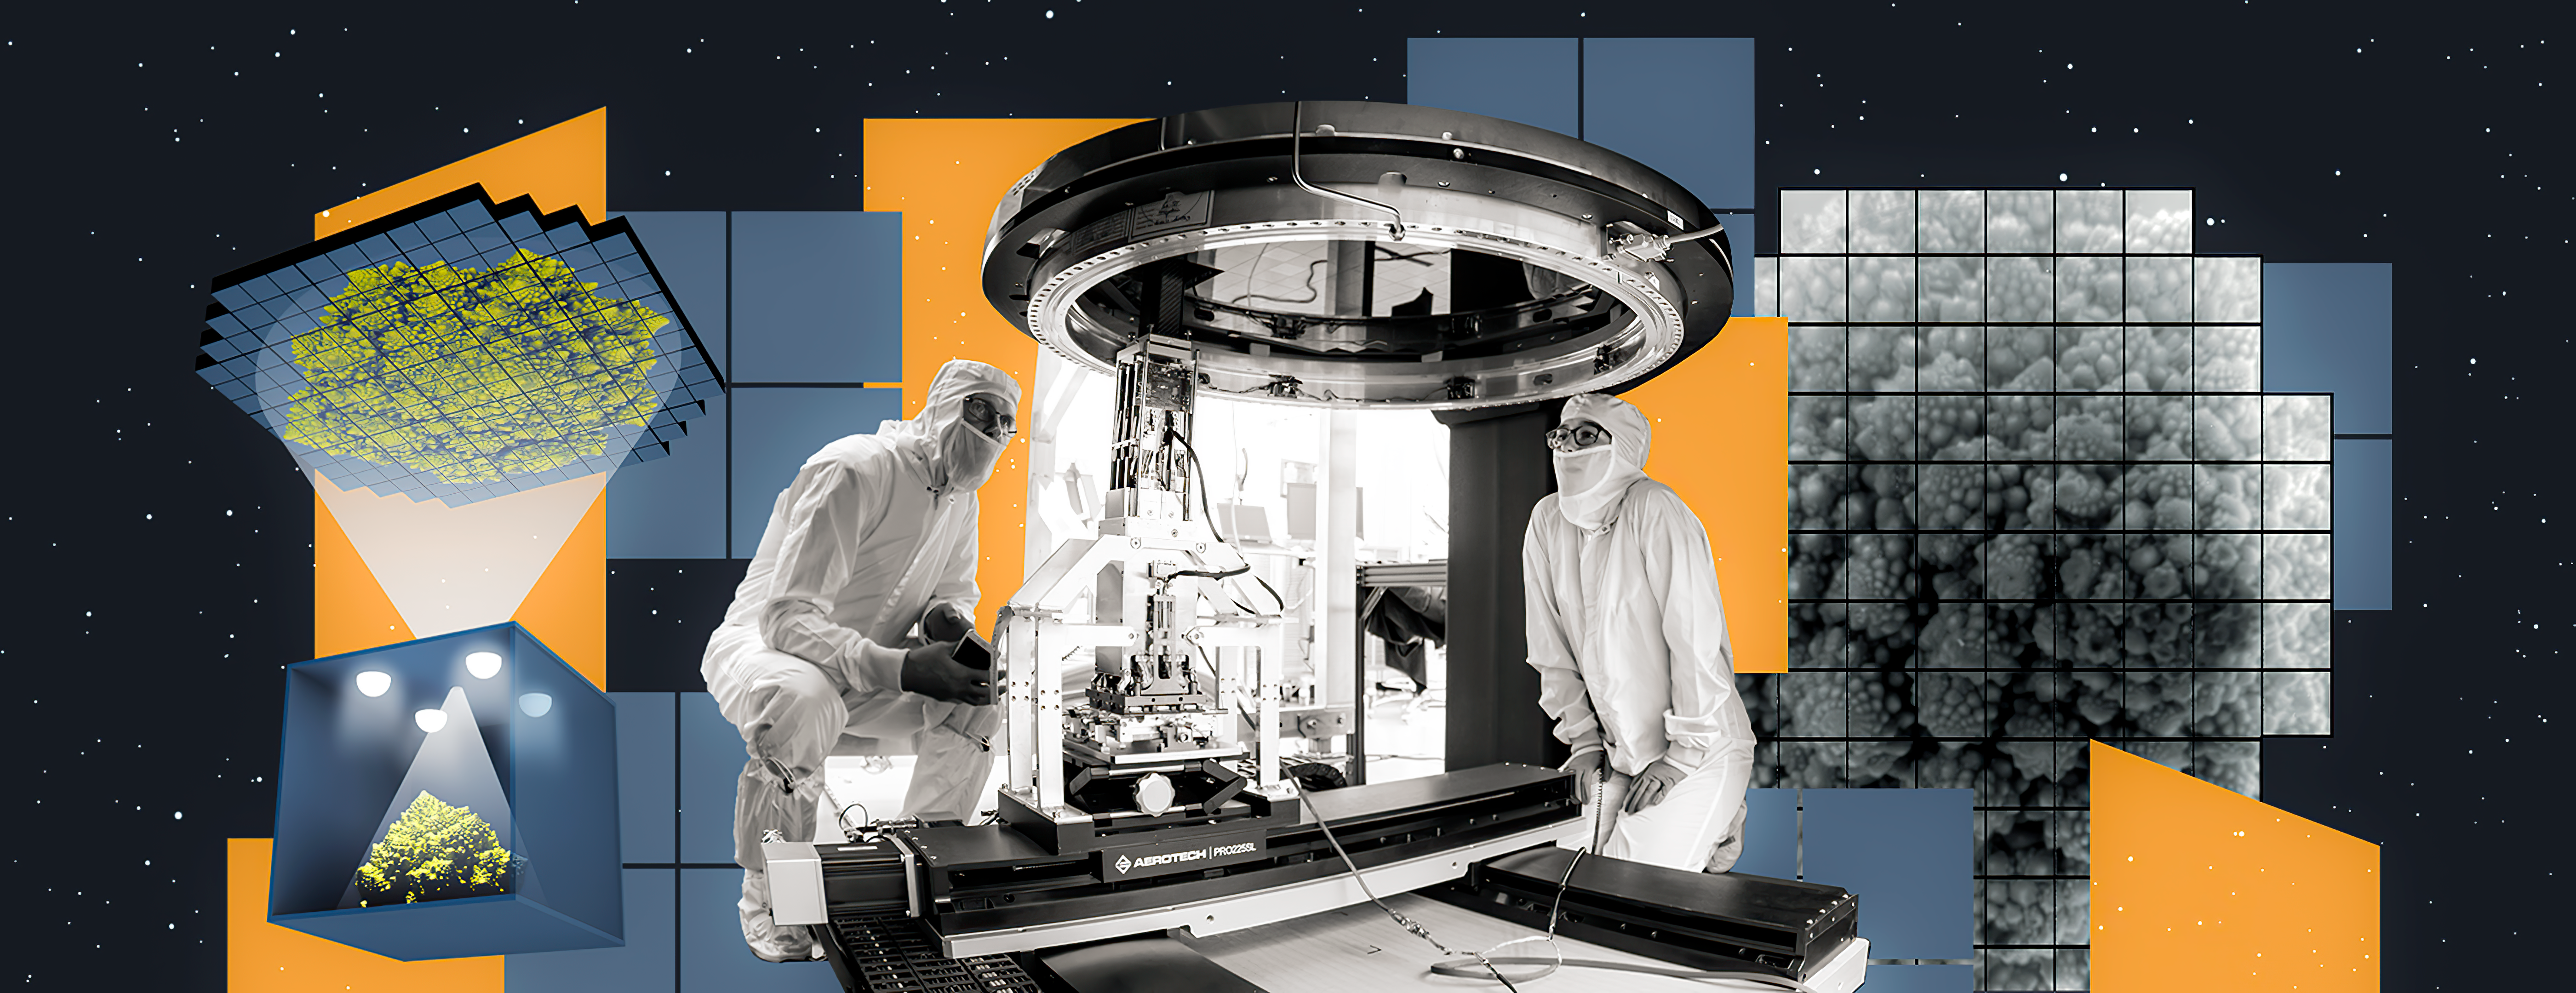

LSST Camera focal plane being assembled

Crews at SLAC have taken the first 3200-megapixel image with the complete focal plane of the LSST Camera, the future “eye” of Vera C. Rubin Observatory. This is the largest digital image ever taken in a single shot.

Credit: Greg Stewart/SLAC National Accelerator Laboratory/NSF/DOE/Rubin Observatory/AURA